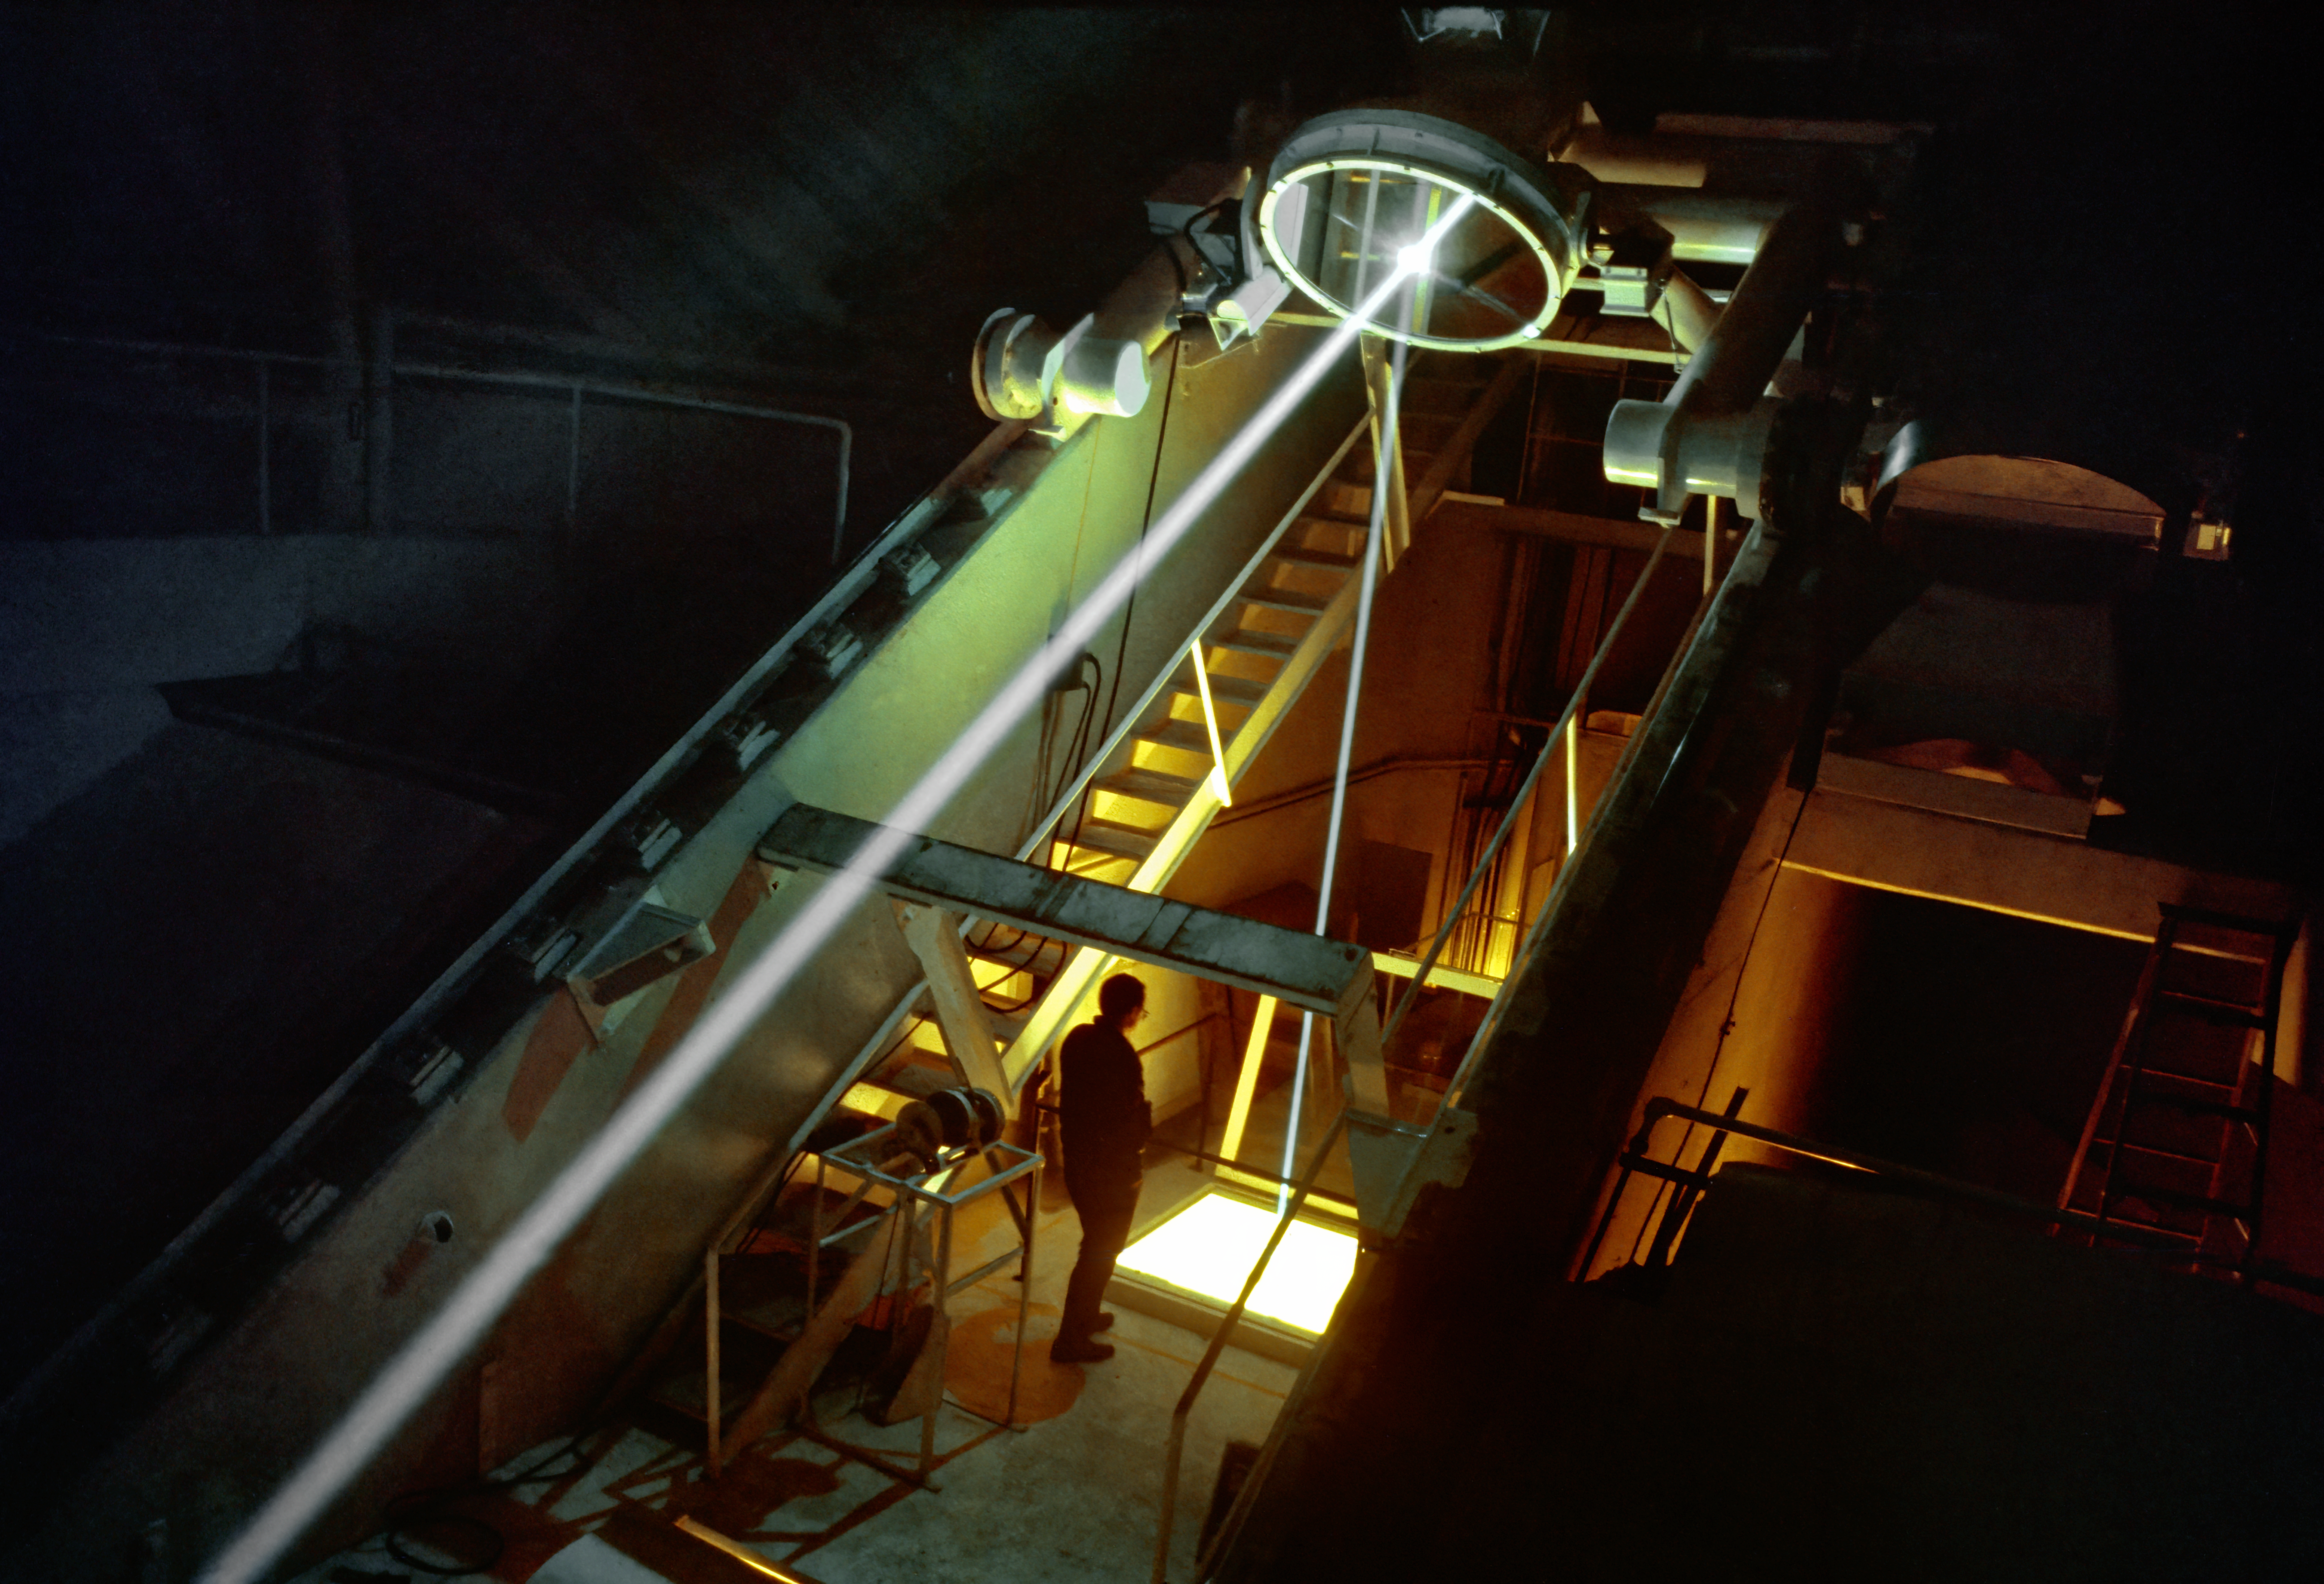

Sunlight enters the main observing room

Concentrated sunlight reaches its destination in the McMath-Pierce solar facility at the Kitt Peak National Observatory near Tucson, Arizona. The beam is seen coming up the main tunnel from the secondary mirror (left), and being reflected down into the main observing room below, where it will enter the spectrograph for detailed analysis. The astronomer would not normally be standing in this location. This picture was taken in 1969 from near the east side of the visitors' gallery. Another part of the path can be seen in this picture.

Credit: NOIRLab/NSF/AURA